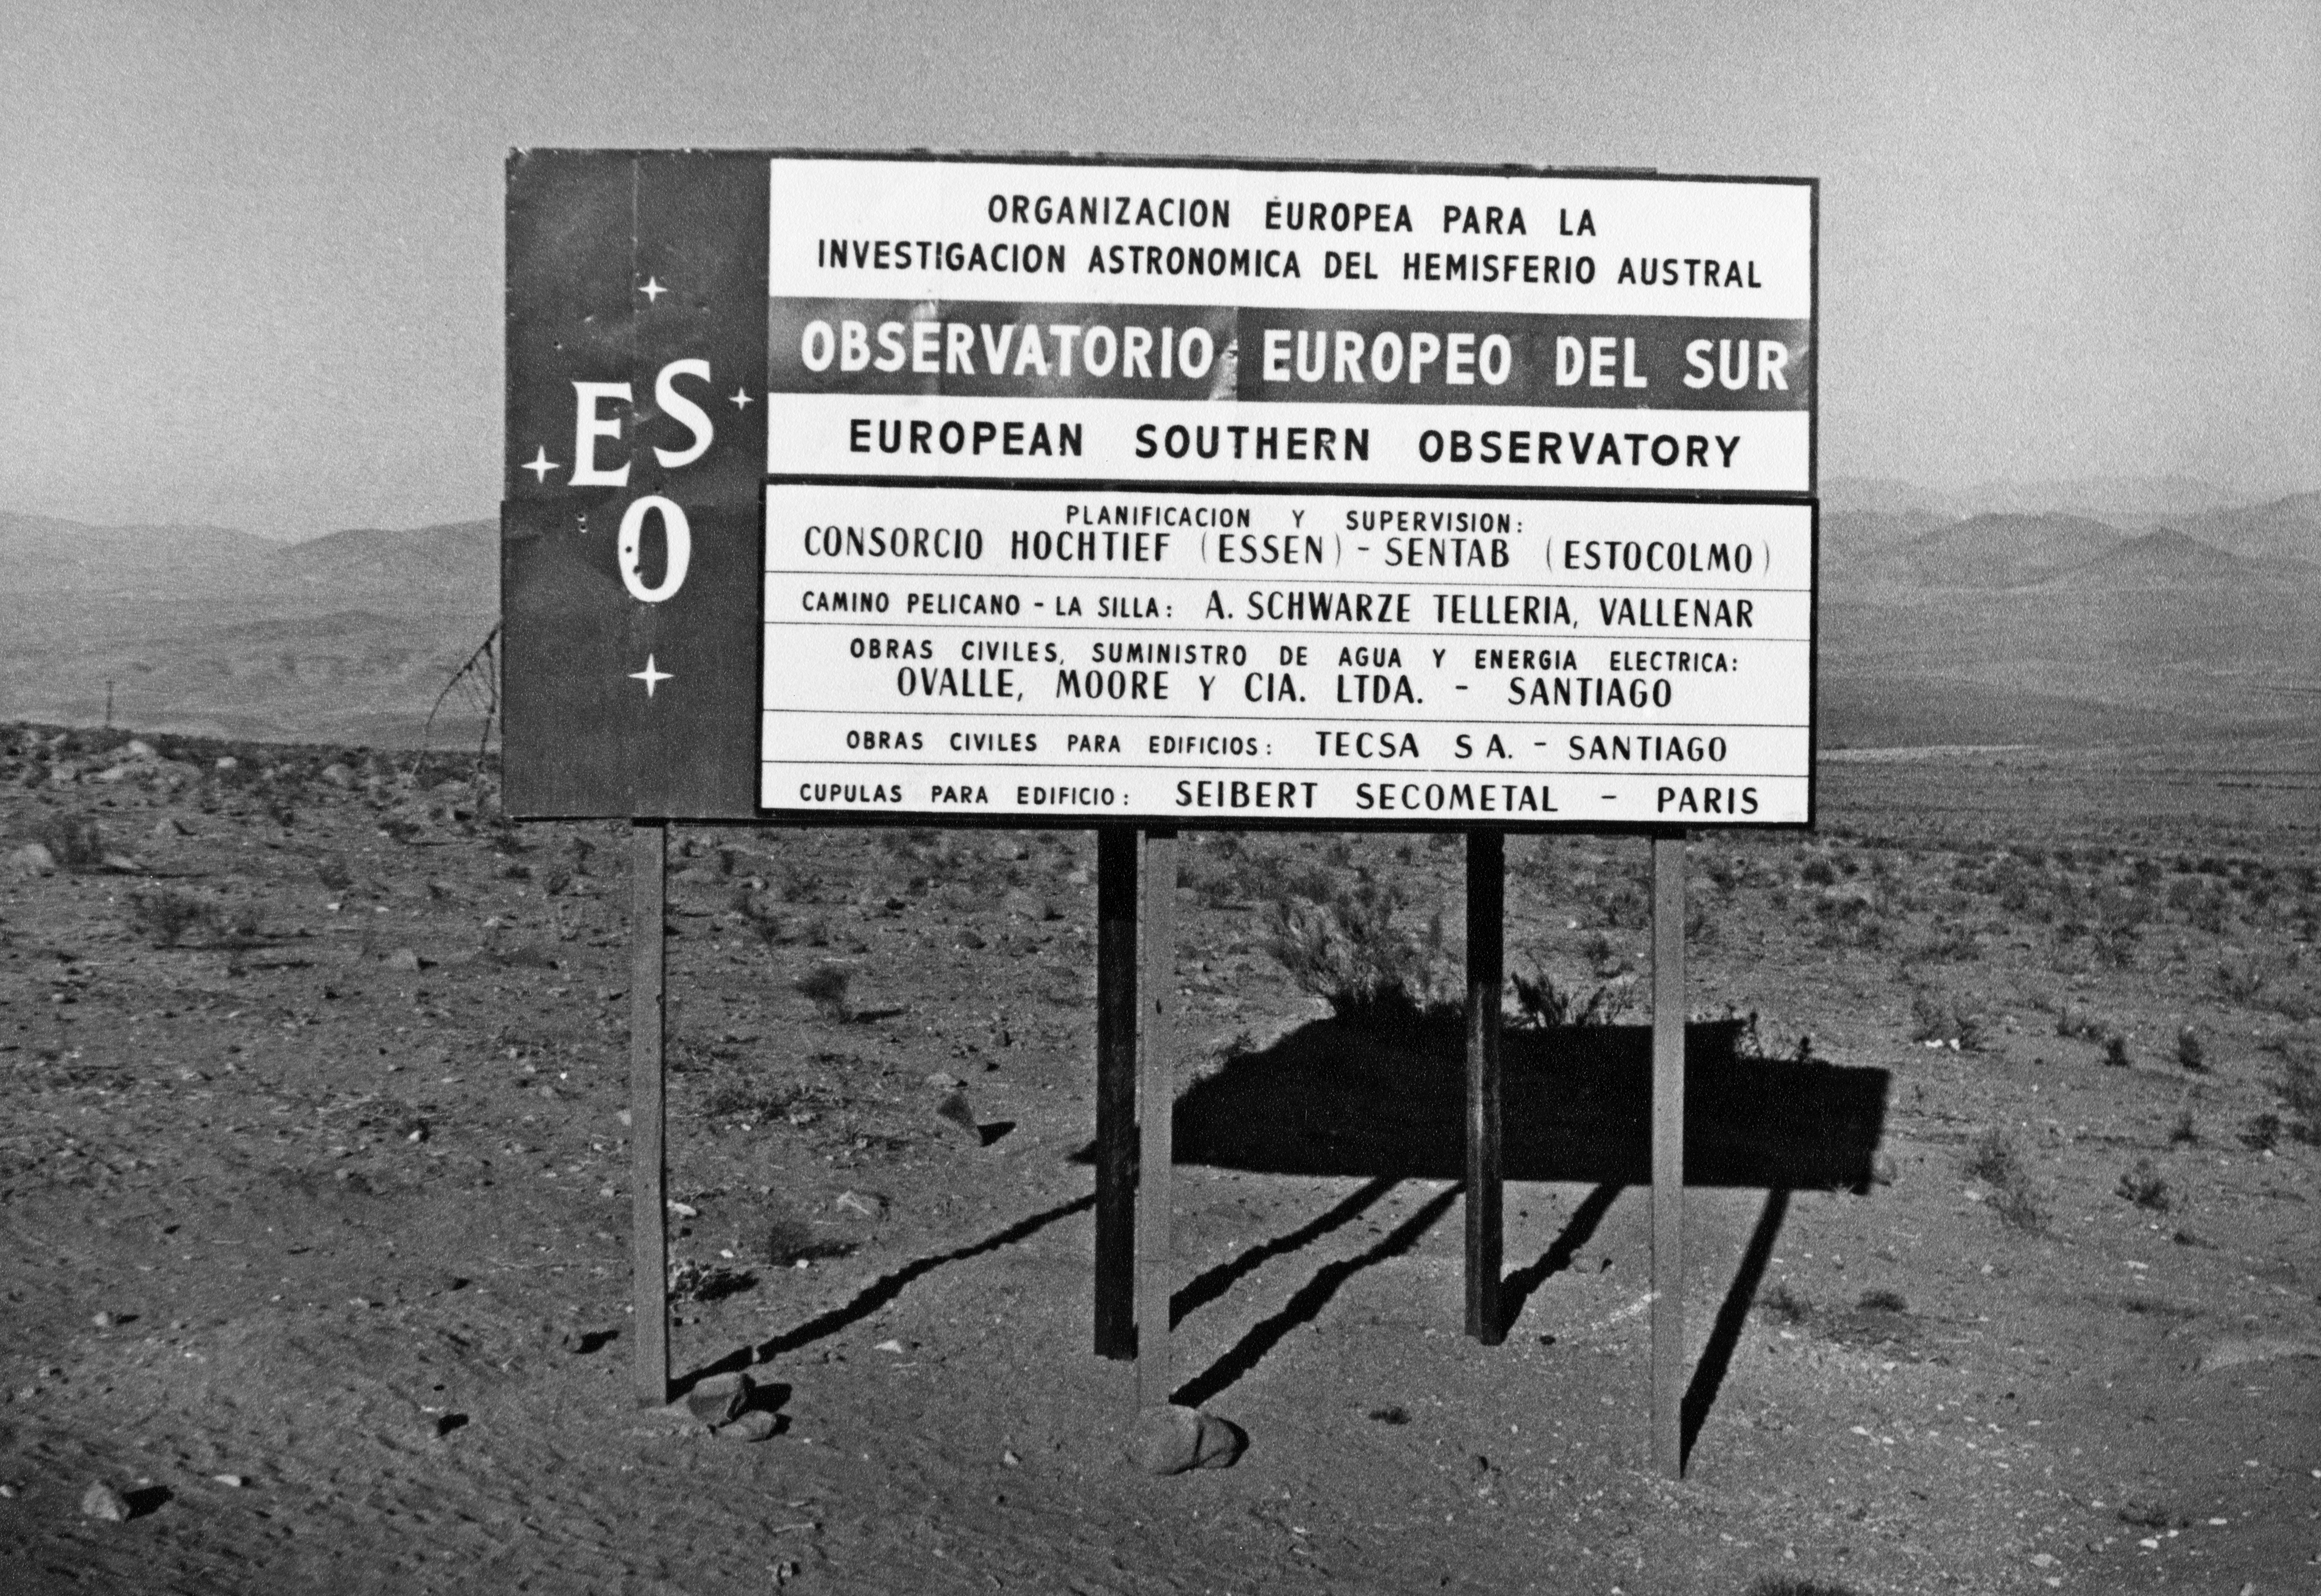

ESO sign at the access road to La Silla

The ESO sign-post at the start of the access road to La Silla, in 1967.

Credit: ESO/Middelburg